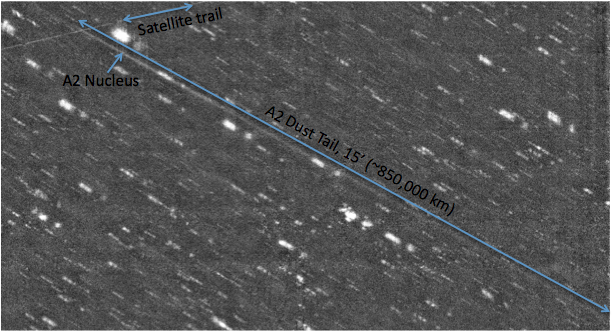

New Camera at WIYN images an Asteroid with a Long Tail

Credit: NOIRLab